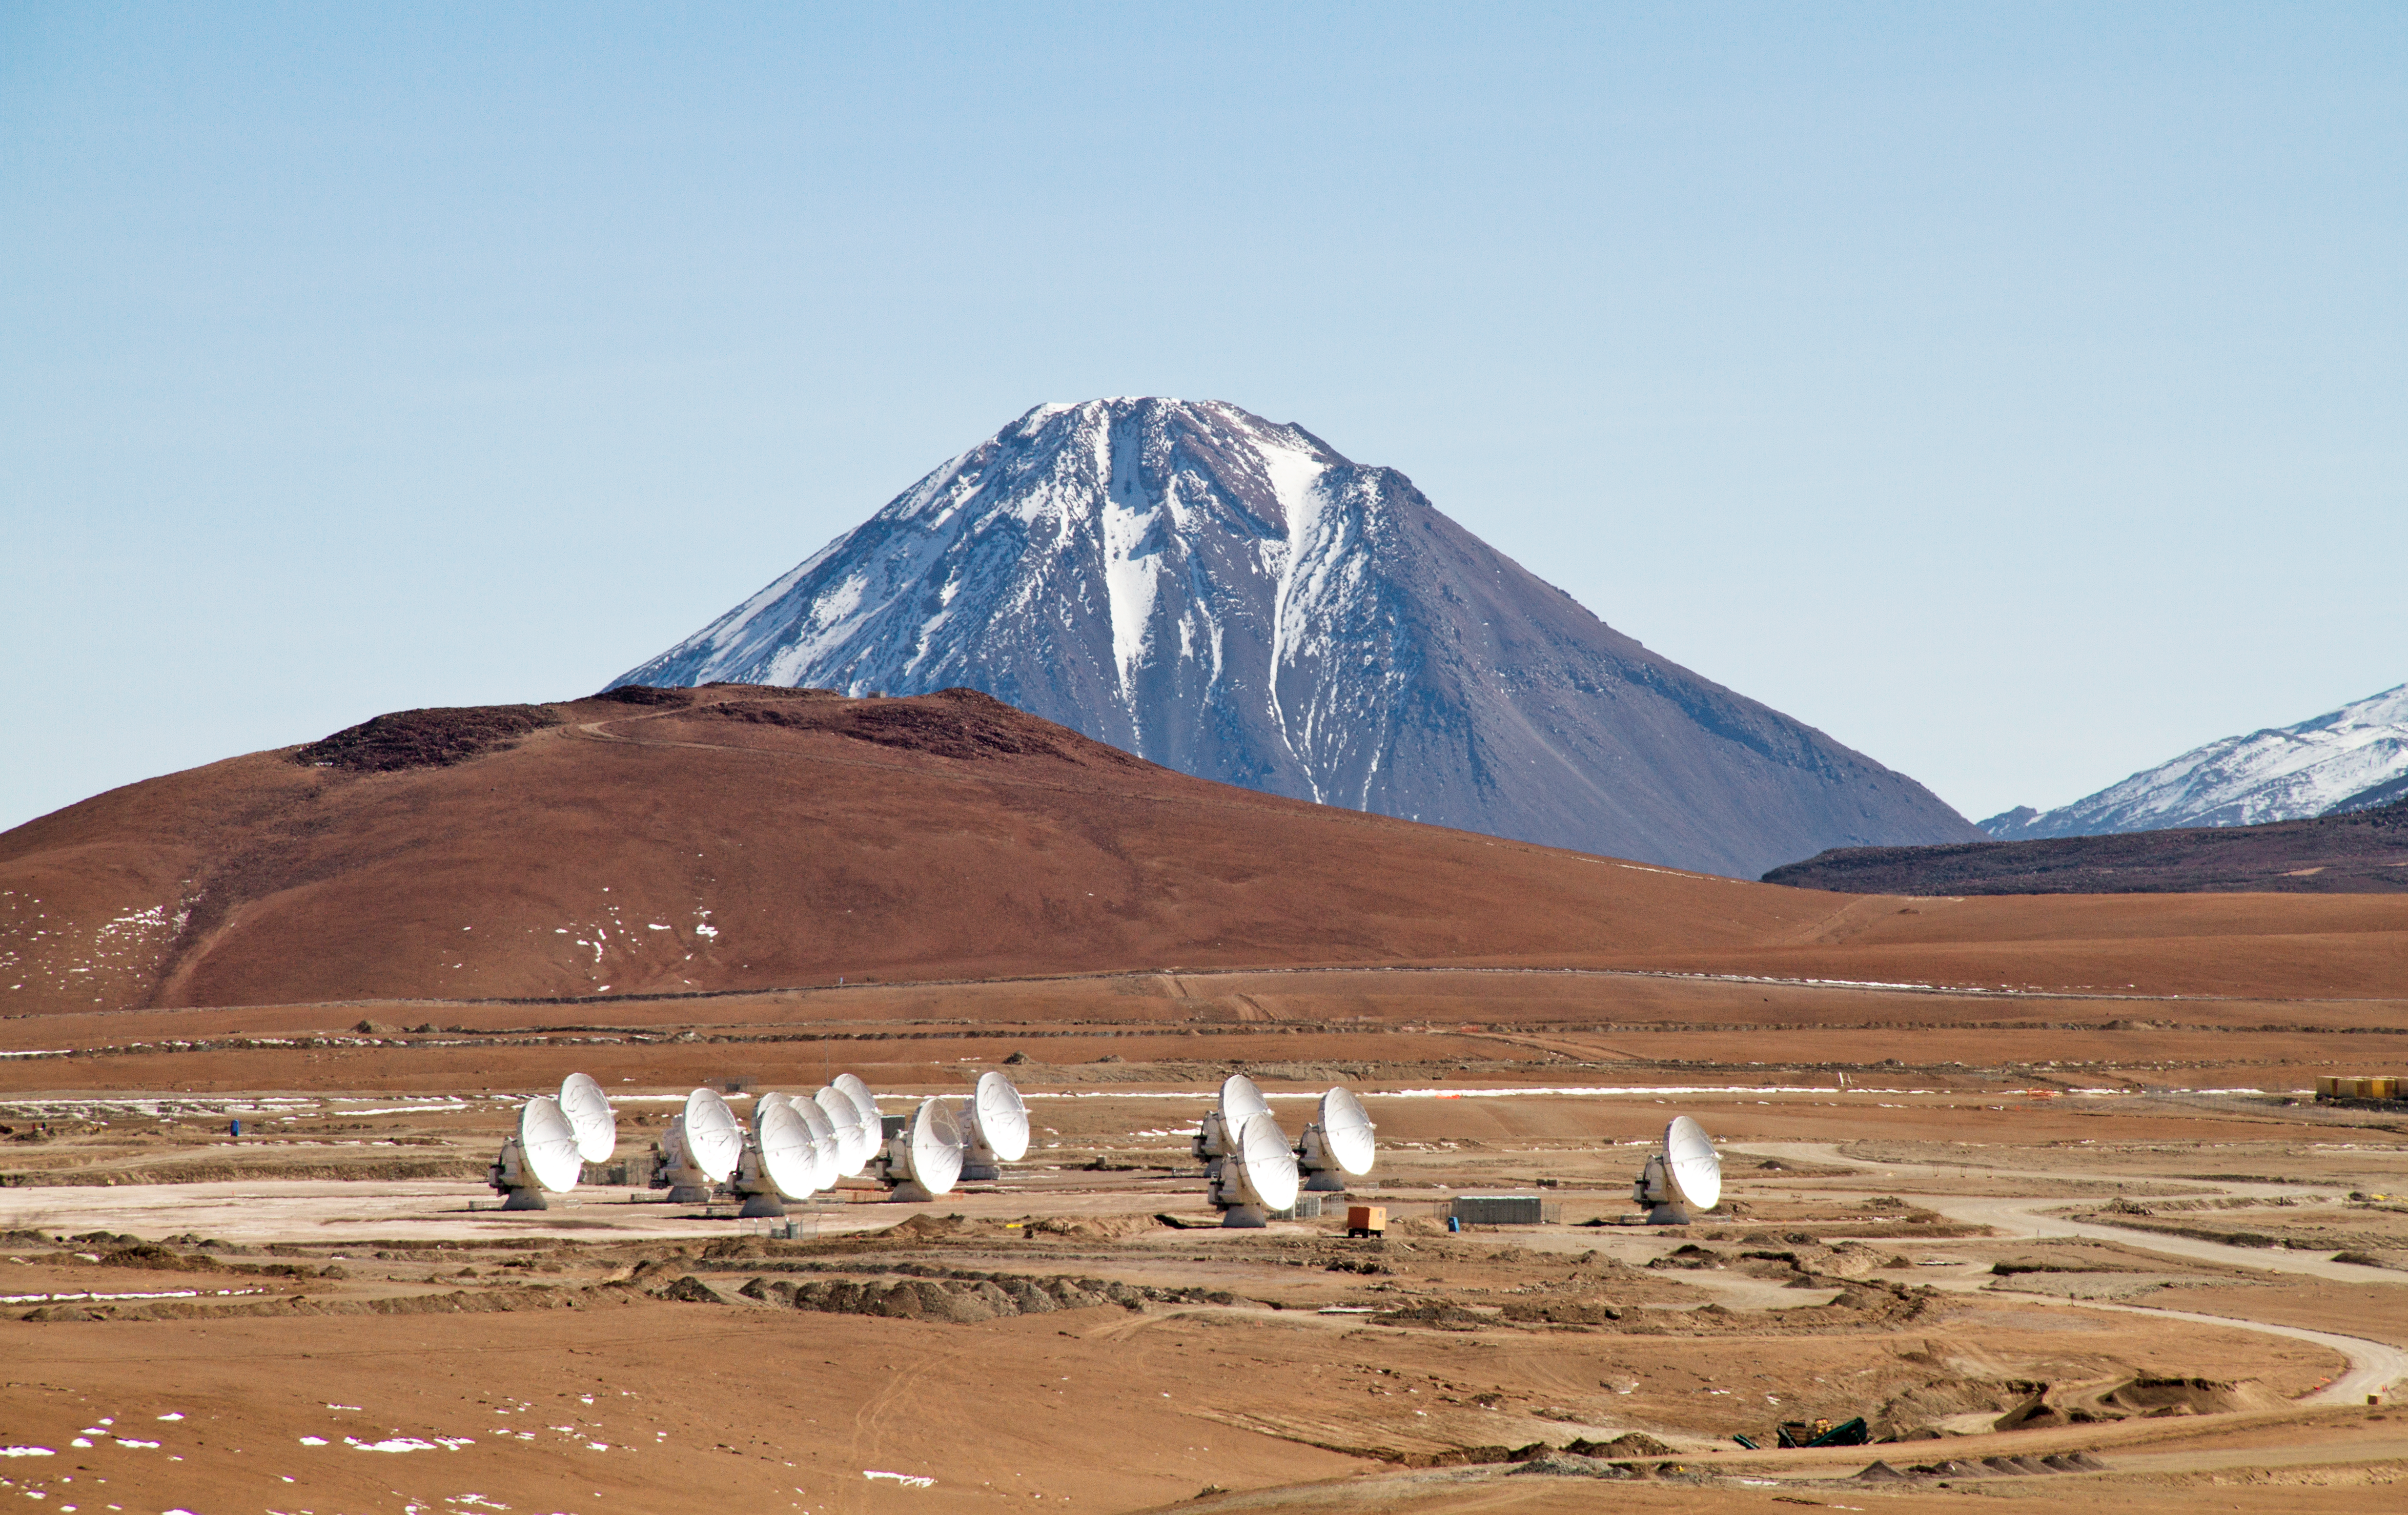

14 antennas at the ALMA AOS

Fourteen 12-metre ALMA antennas are positioned near the centre of the array at 5000 metres altitude on the Chajnantor plateau. In the background, the 5300-metre-high Cerro Chico is towered over by the 5920-metre-high Licancabur volcano. The picture was taken looking towards the north, in May 2011.

Credit: ALMA (ESO/NAOJ/NRAO), J. Guarda (ALMA)